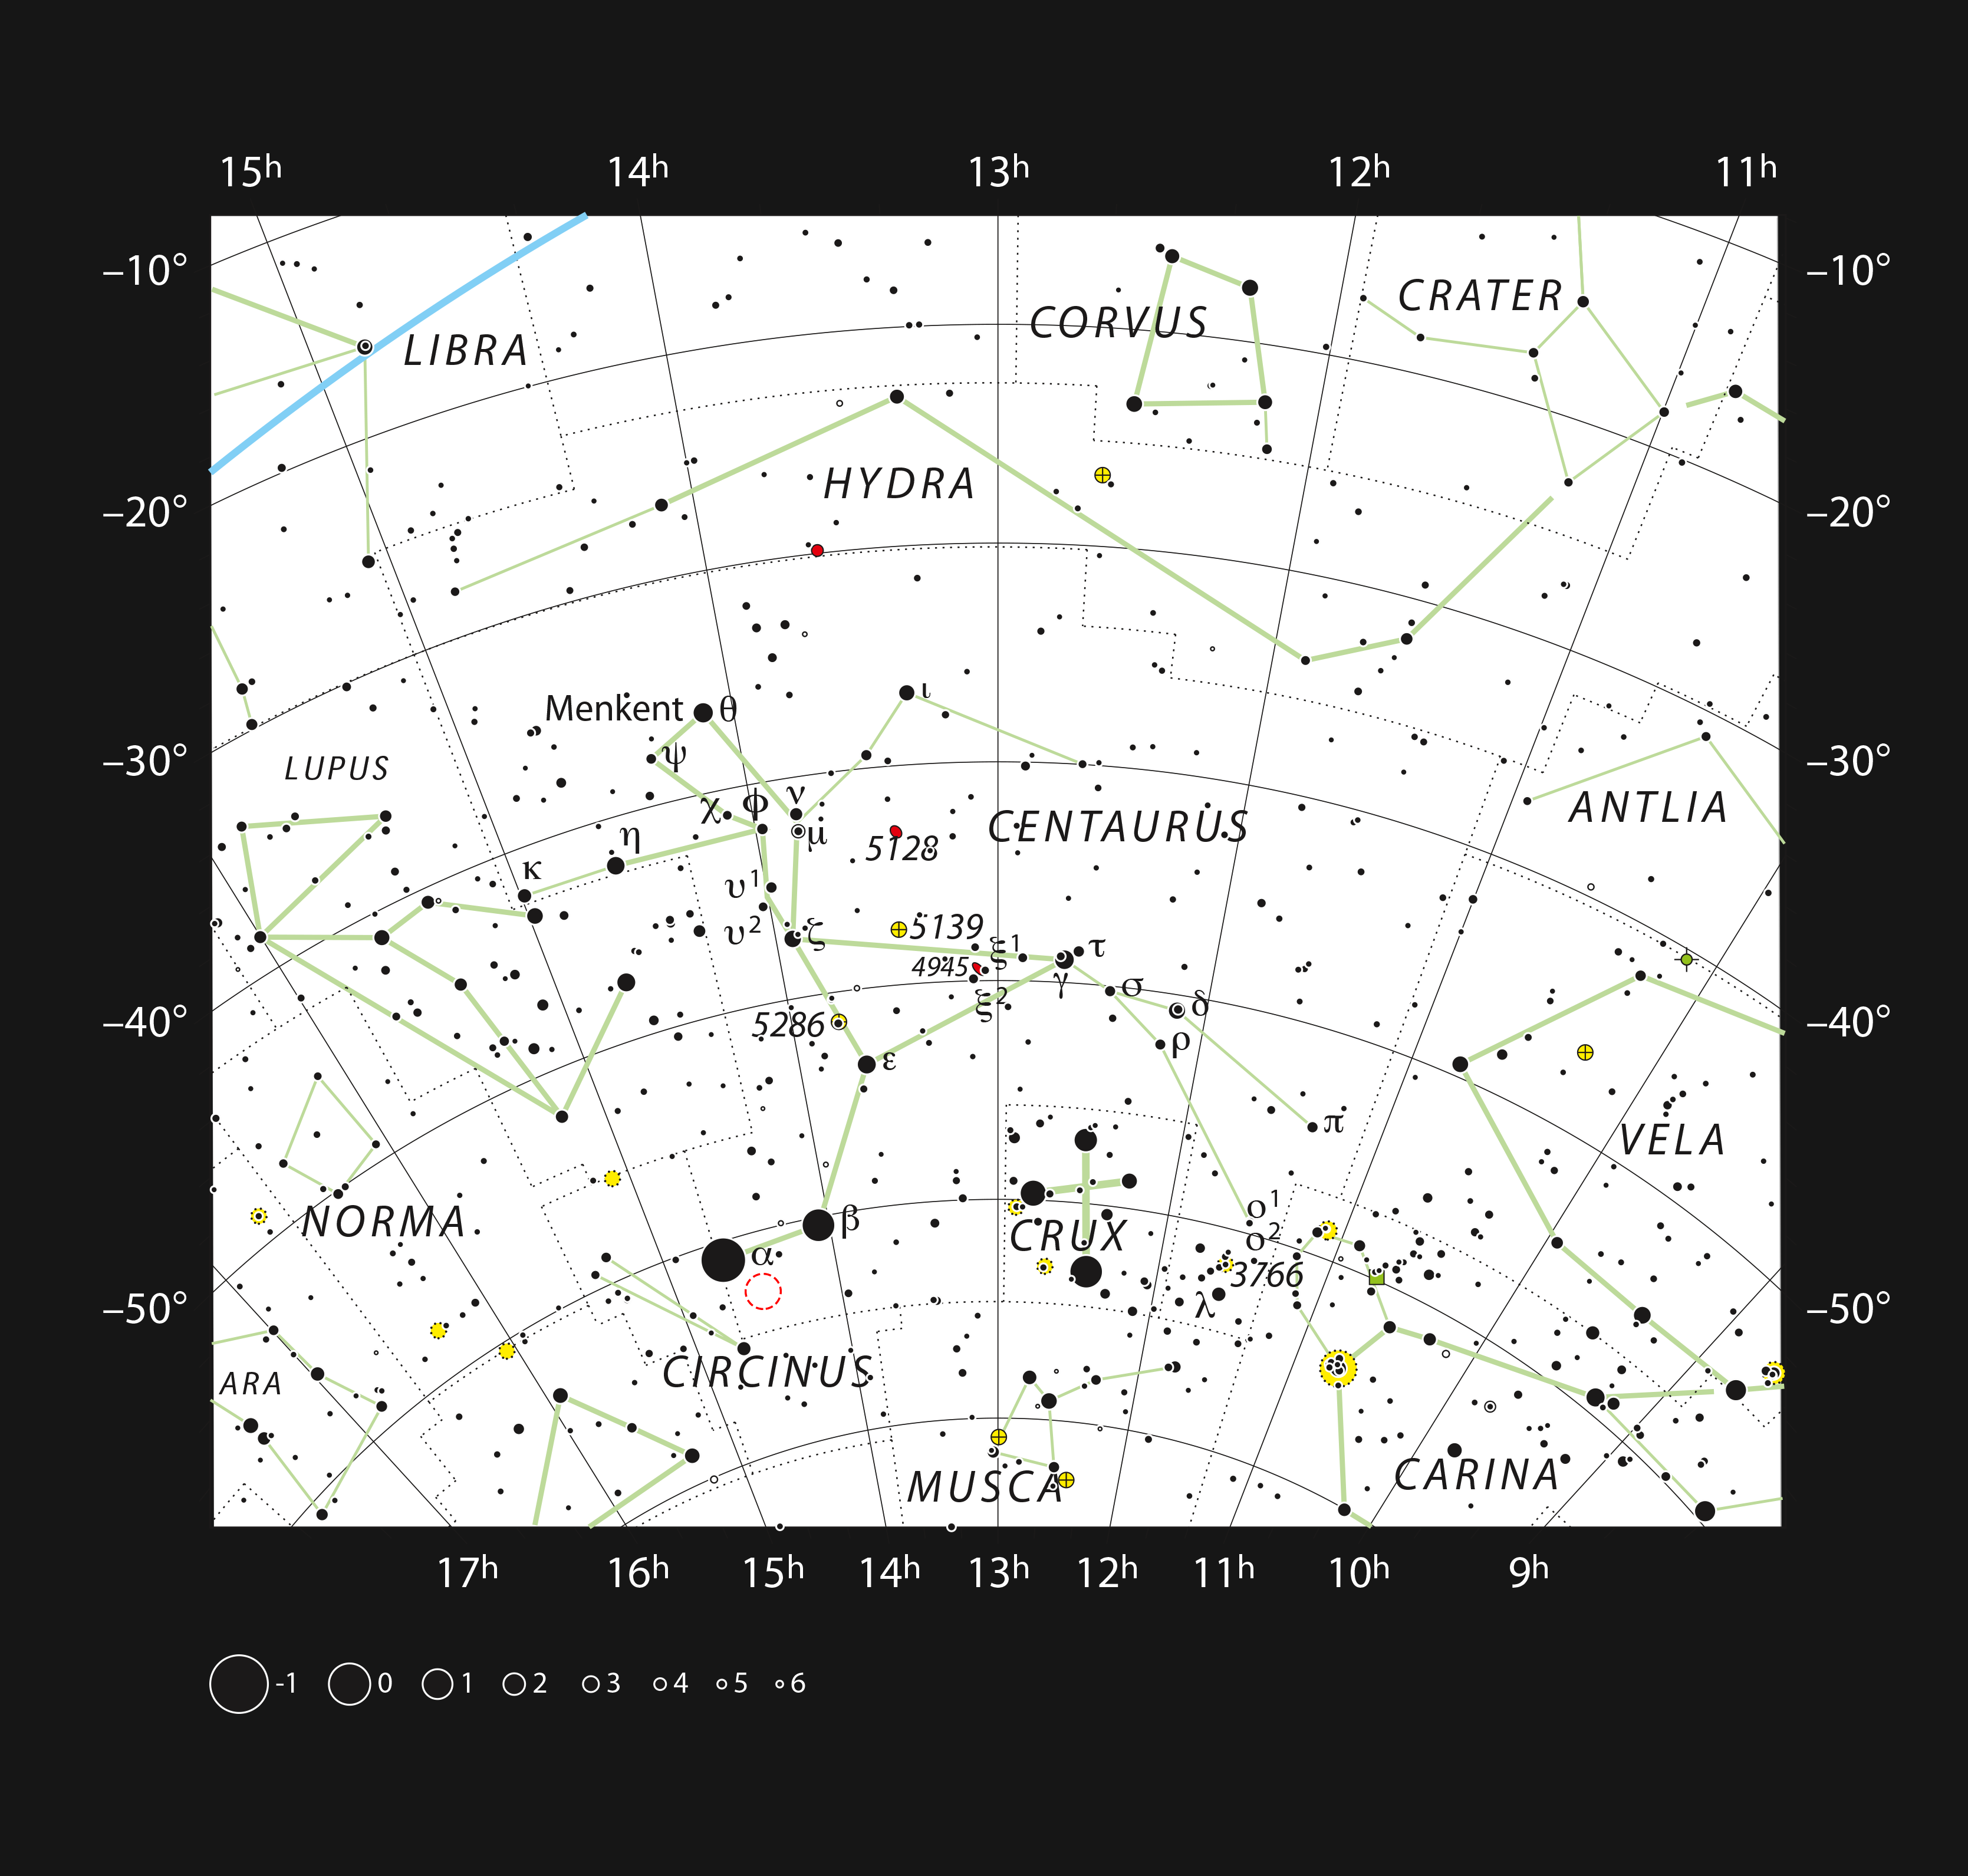

Proxima Centauri in the southern constellation of Centaurus

This chart shows the large southern constellation of Centaurus (The Centaur) and shows most of the stars visible with the naked eye on a clear dark night. The location of the closest star to the Solar System, Proxima Centauri, is marked with a red circle. Proxima is too faint to see with the unaided eye but can be found using a small telescope.

Credit: ESO/IAU and Sky & Telescope